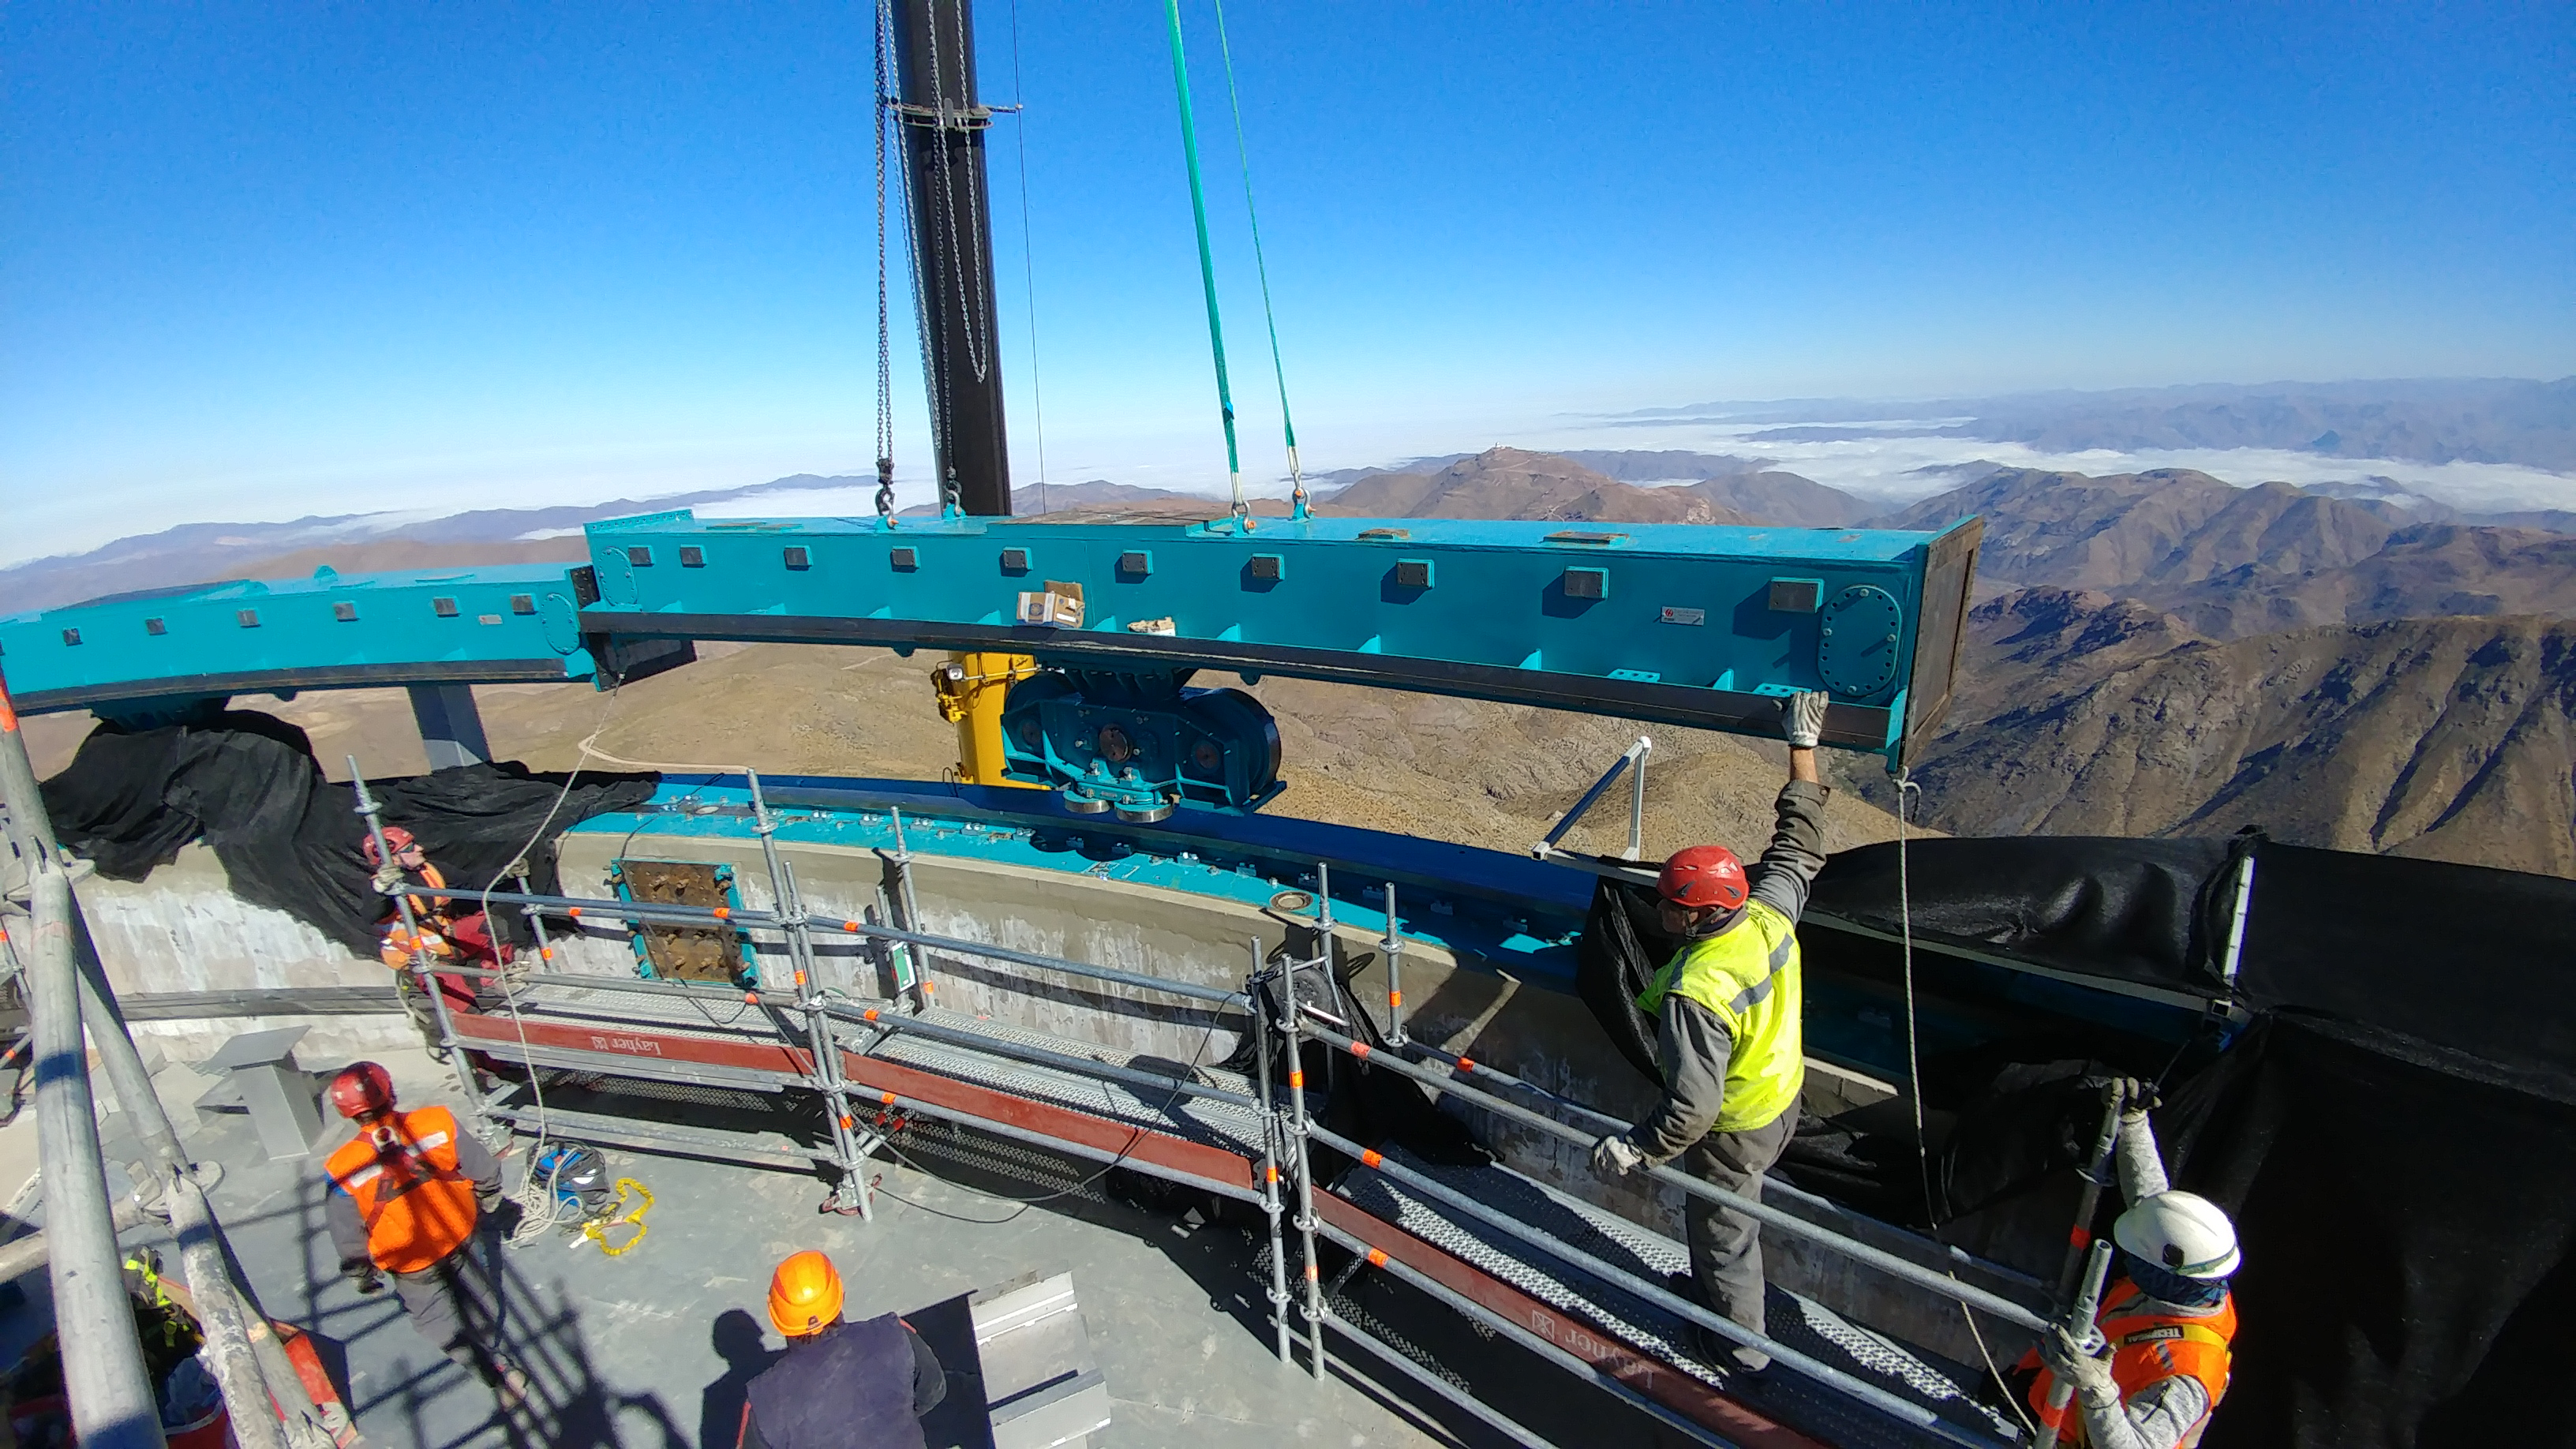

Azimuth Rail Work

EIE workers install the second of 14 bogie wheel assembly sections which provide azimuth rotation of the LSST Dome System.

Credit: Rubin Observatory/NSF/AURA